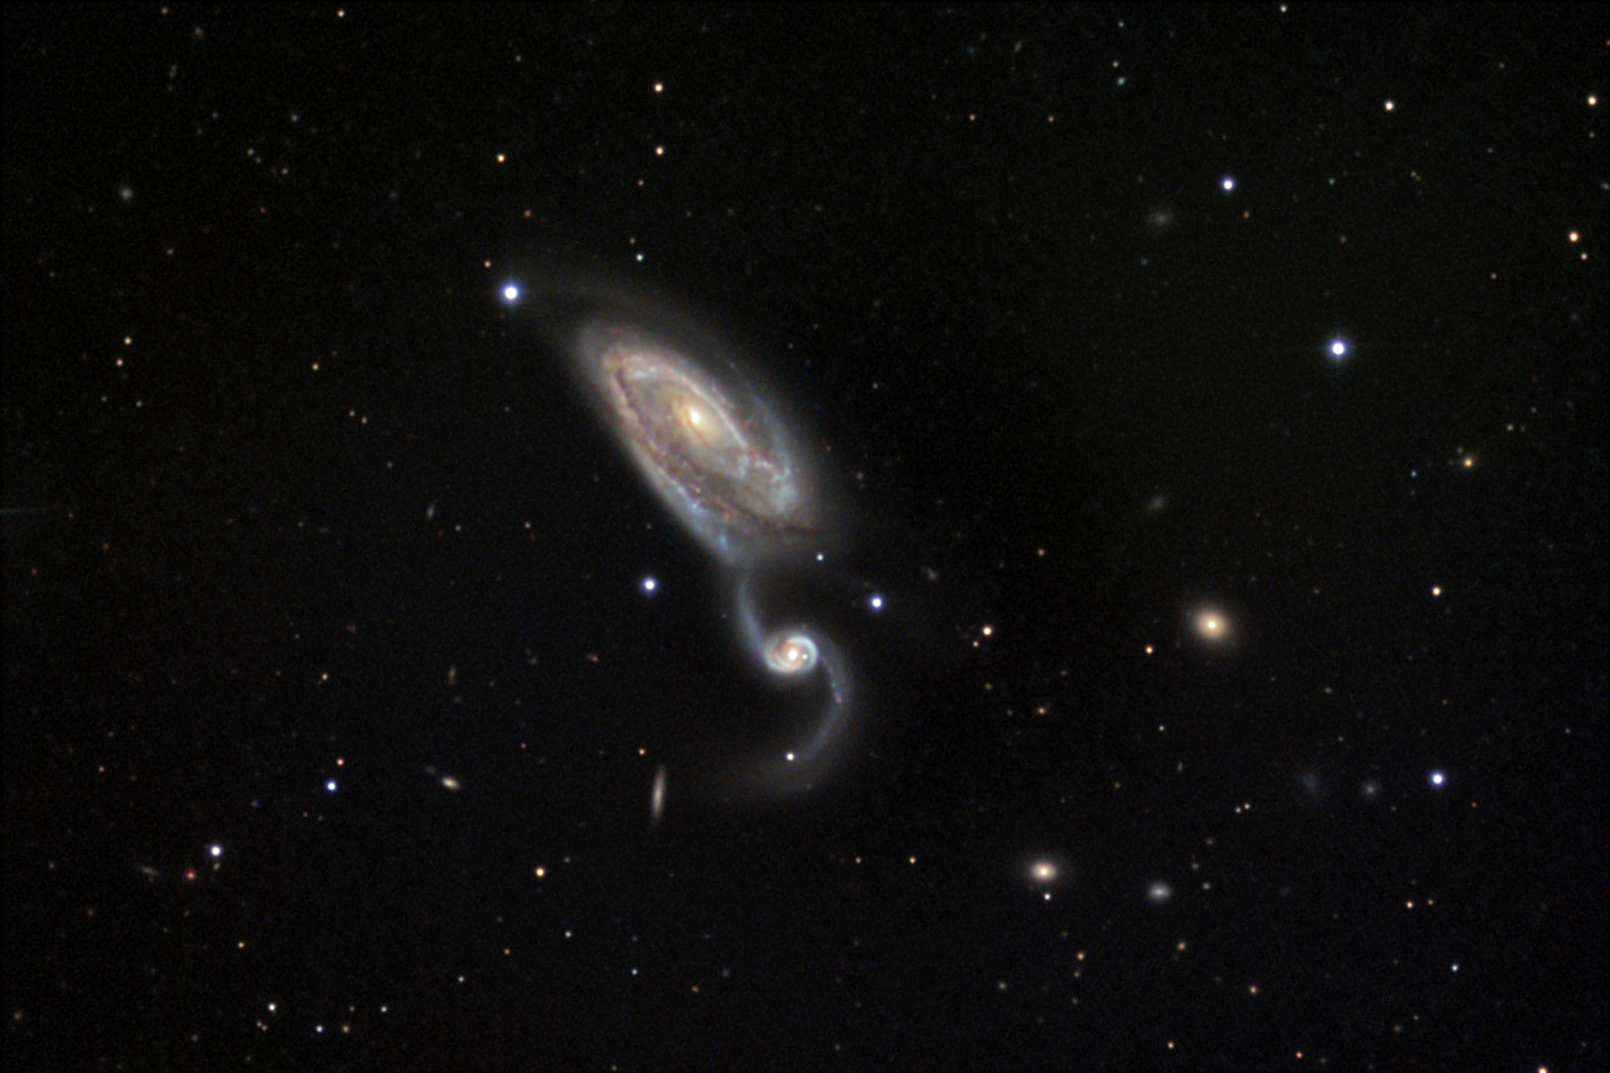

NGC 5394 and NGC 5395

These two interacting spiral galaxies are located about 160 million lightyears away in the constellation Canes Venatici. It is thought that they have already collided once and are currently recoiling.

This image was taken as part of Advanced Observing Program (AOP) program at Kitt Peak Visitor Center during 2014.

Credit: KPNO/NOIRLab/NSF/AURA/Doug Matthews and E. J. Jones/Adam Block